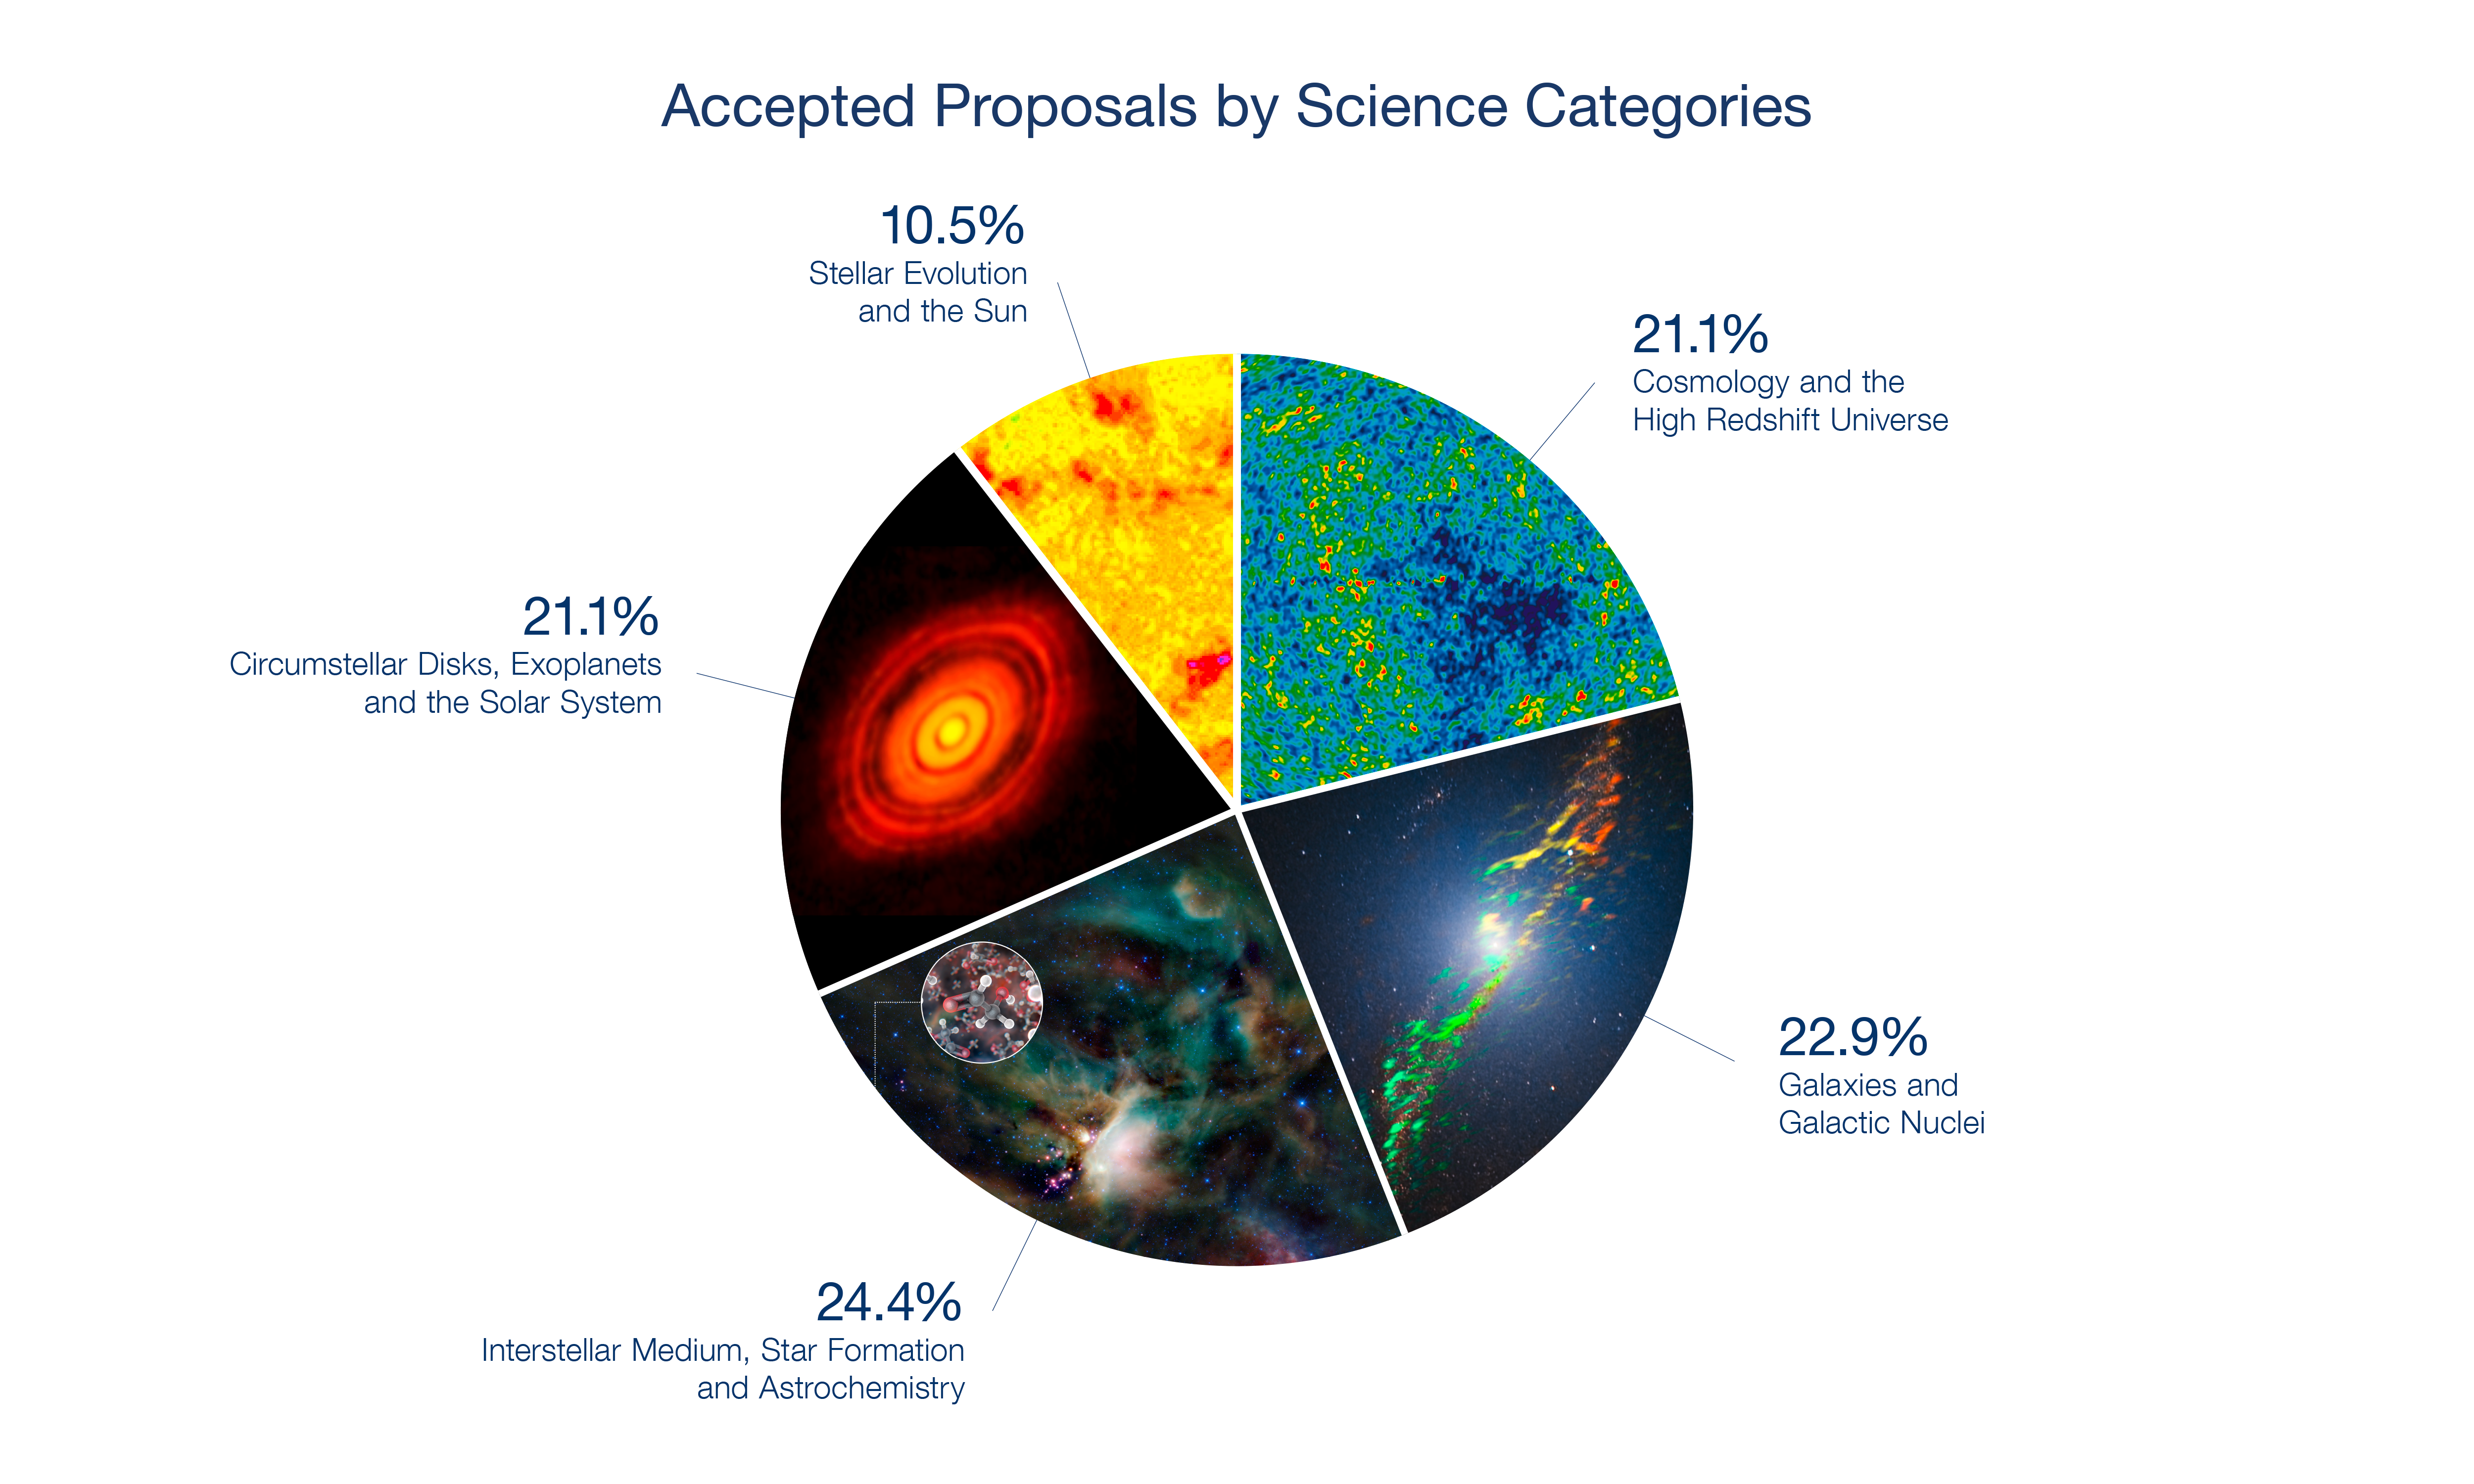

Breakdown of ALMA Cycle 4 accepted proposals by science category

Breakdown of ALMA Cycle 4 accepted proposals by science category.

Credit: Composition: ALMA (ESO/NAOJ/NRAO) | Background images: The Sun - ALMA (ESO/NAOJ/NRAO). CMB: NASA/WMAP Science Team, Astrochemistry: ESO/L. Calçada & NASA/JPL-Caltech/WISE Team, Centaurus A: ALMA (ESO/NAOJ/NRAO); Y. Beletsky (LCO)/ESO, HL Tau: ALMA (ESO/NAOJ/NRAO).